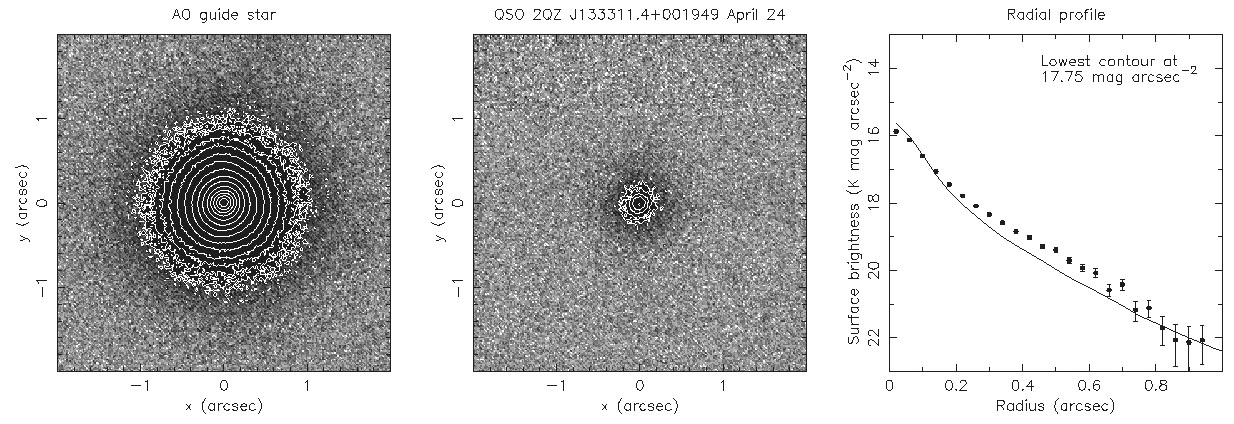

Cosmic Powerhouses Dwell In Humble Galactic Homes

Hokupa'a near-infrared K' band imaging of adaptive optics (AO) guide star (left panel), and of quasar and host galaxy (central panel) at redshift z = 1.93. This is the only quasar out of nine that were imaged with Gemini that showed a faint host galaxy detected. The panel on the right shows the radial light profile. The points falls above the smooth line which correspond to the stellar profile of the AO guide star. This excess flux betrays the faint host galaxy.

Credit: NOIRLab